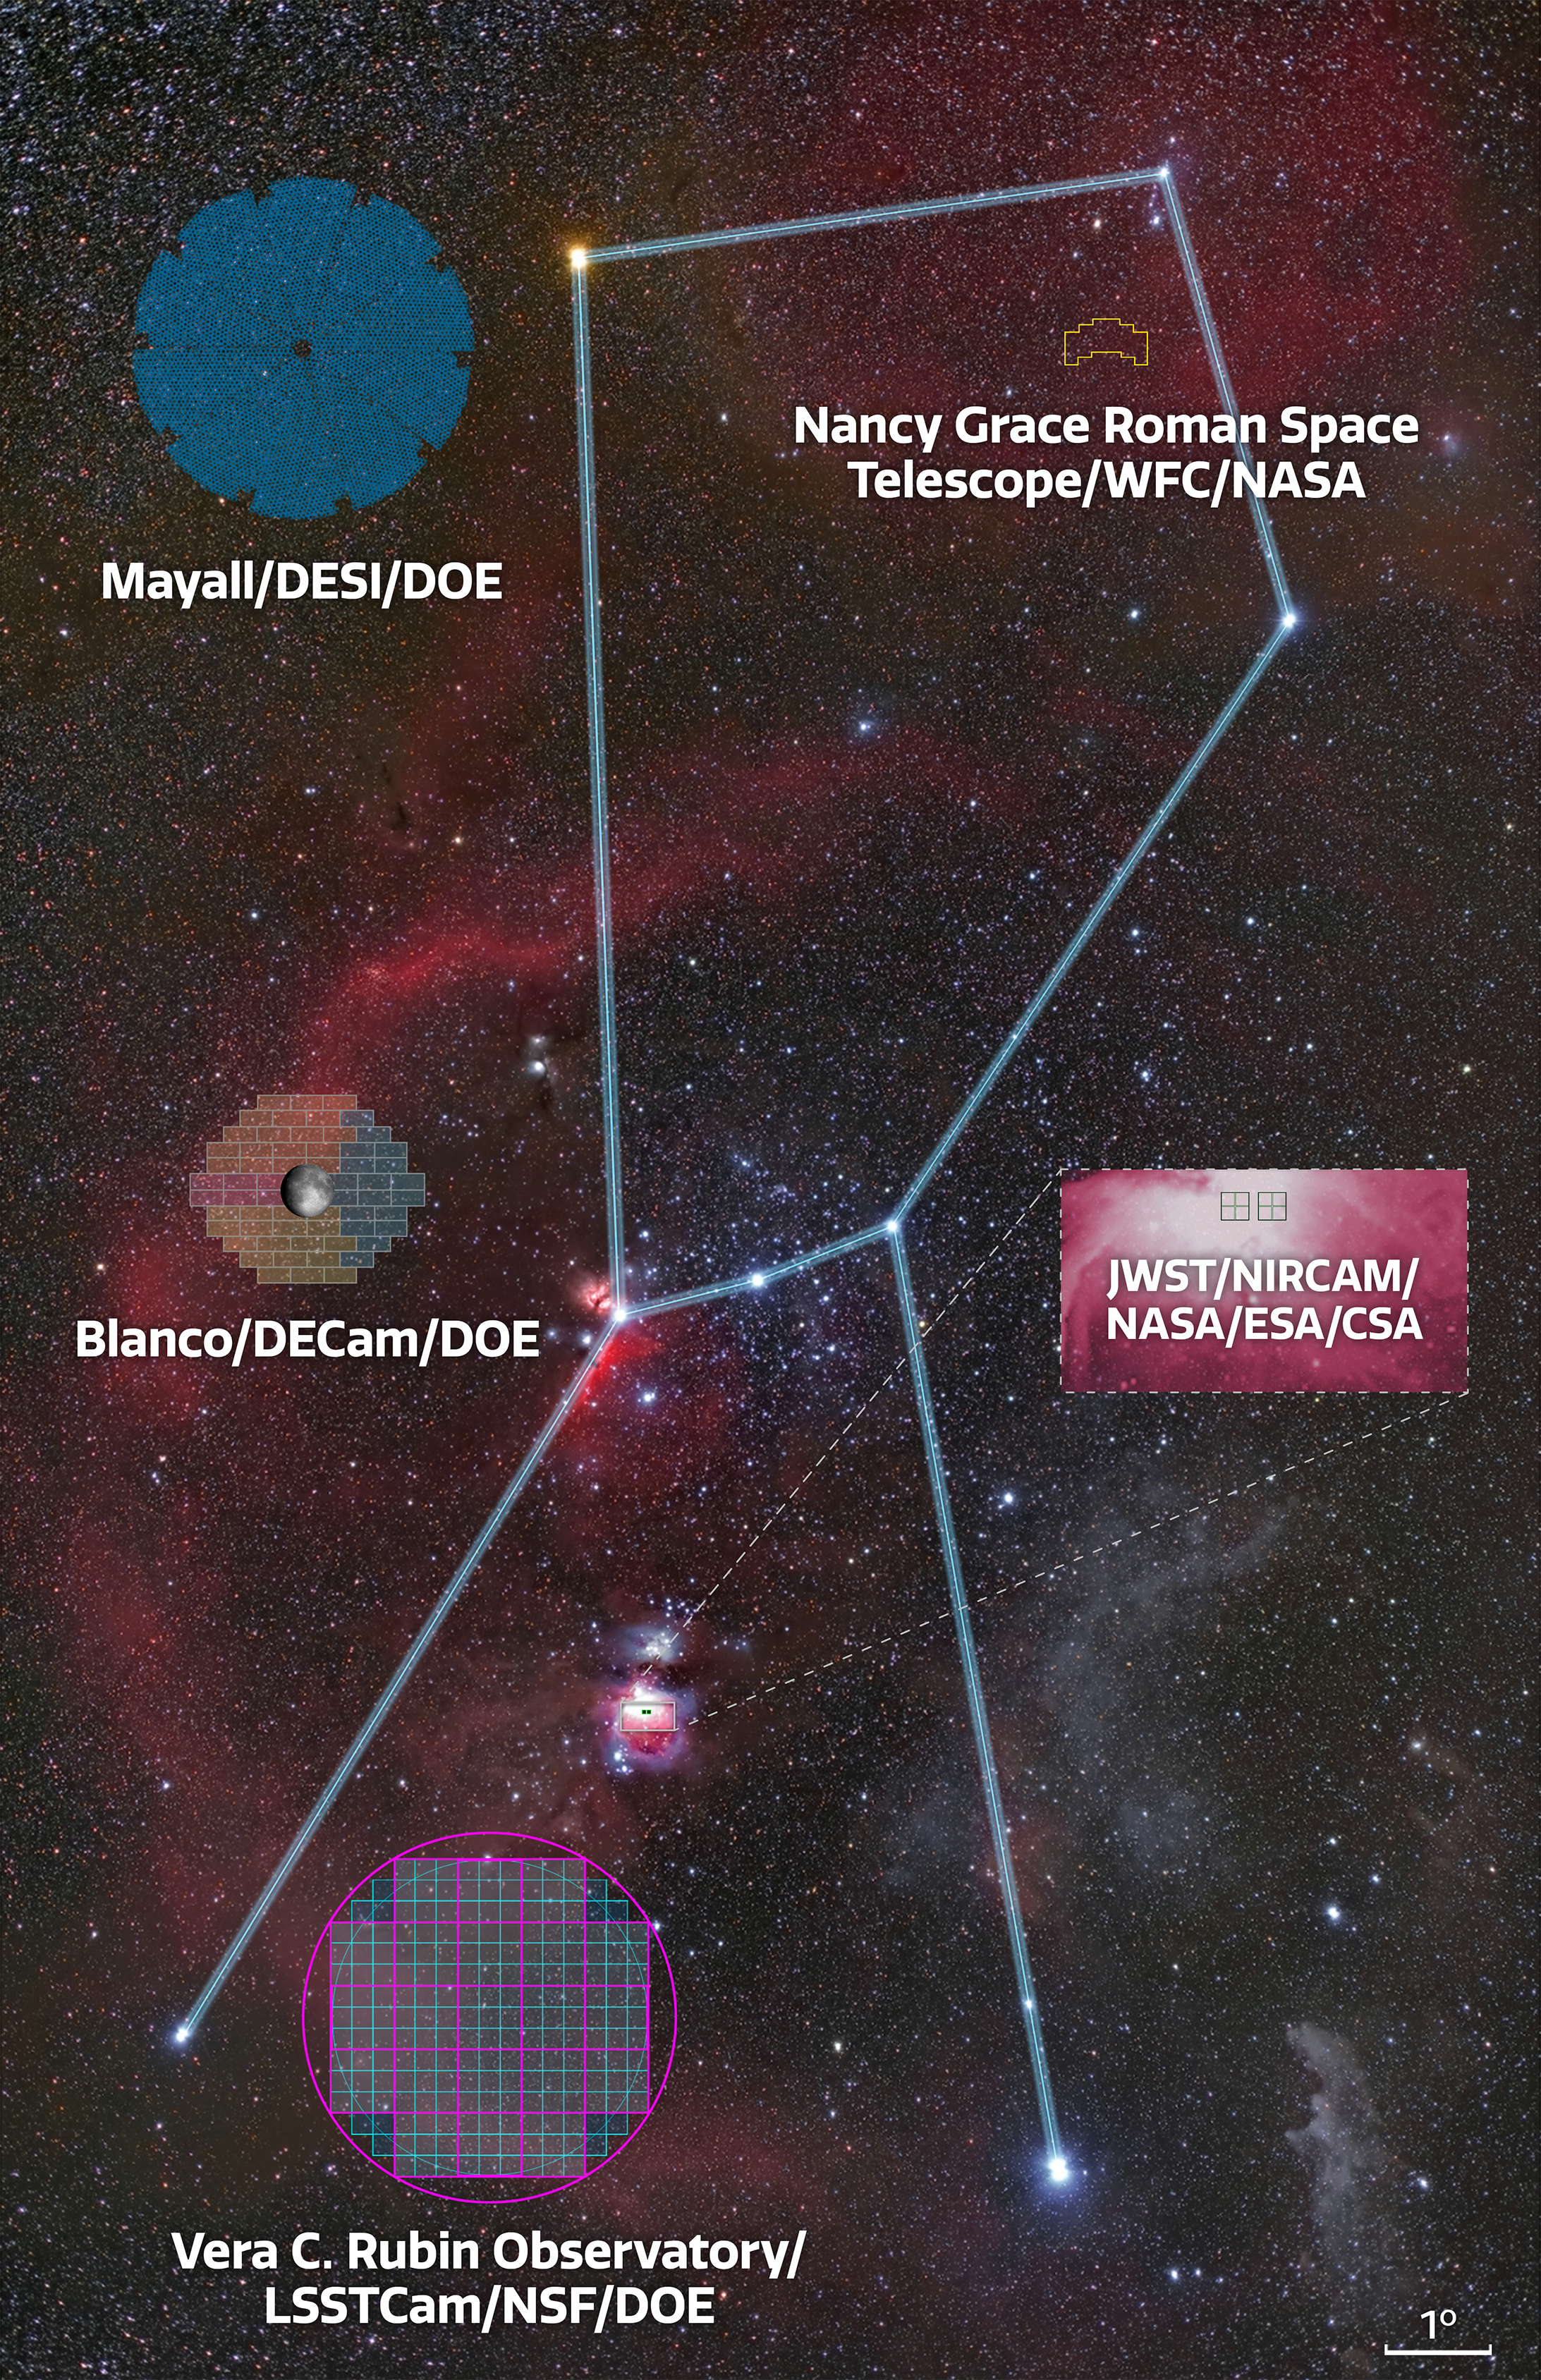

Field of view comparison

Field of view comparison between the large NOIRLab-operated survey instruments on the ground and representative optical-infrared space missions. The Moon is shown on top of the DECam field for comparison.
Part of the Foundational Diagrams collection.

Credit: NOIRLab/NSF/AURA/Z. Bardon/J. Pollard